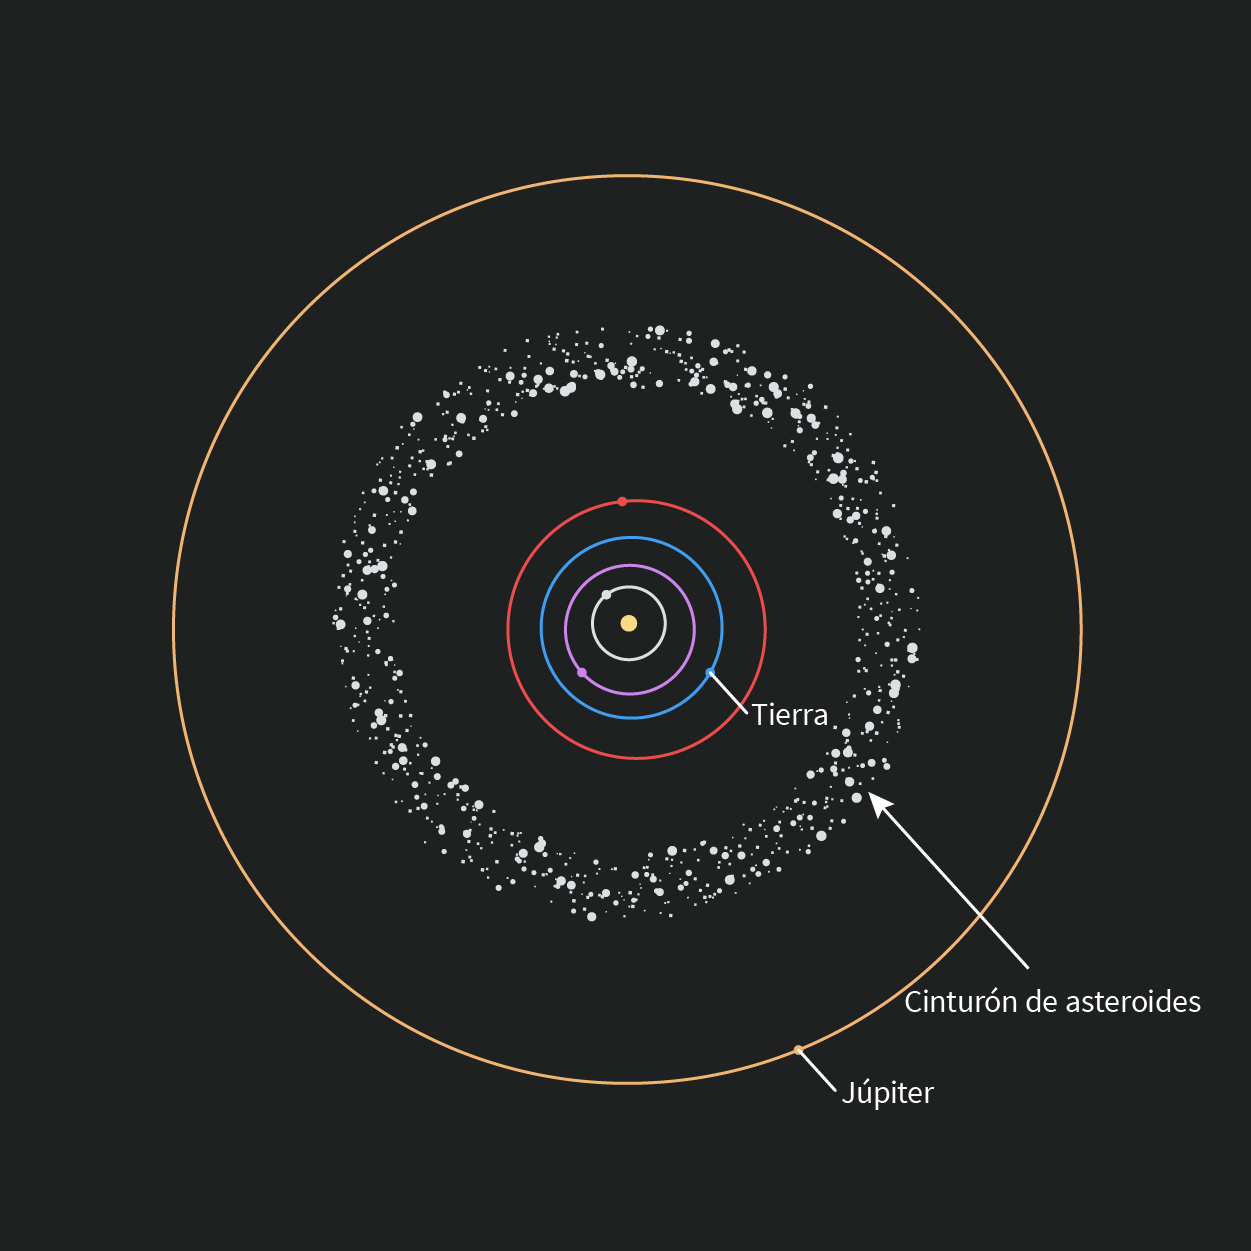

Location of the Main Asteroid Belt (Spanish)

Una ilustración del Cinturón de Asteroides y su posición dentro de las órbitas de Júpiter y Marte.

Credit: Rubin Observatory/NSF/AURA